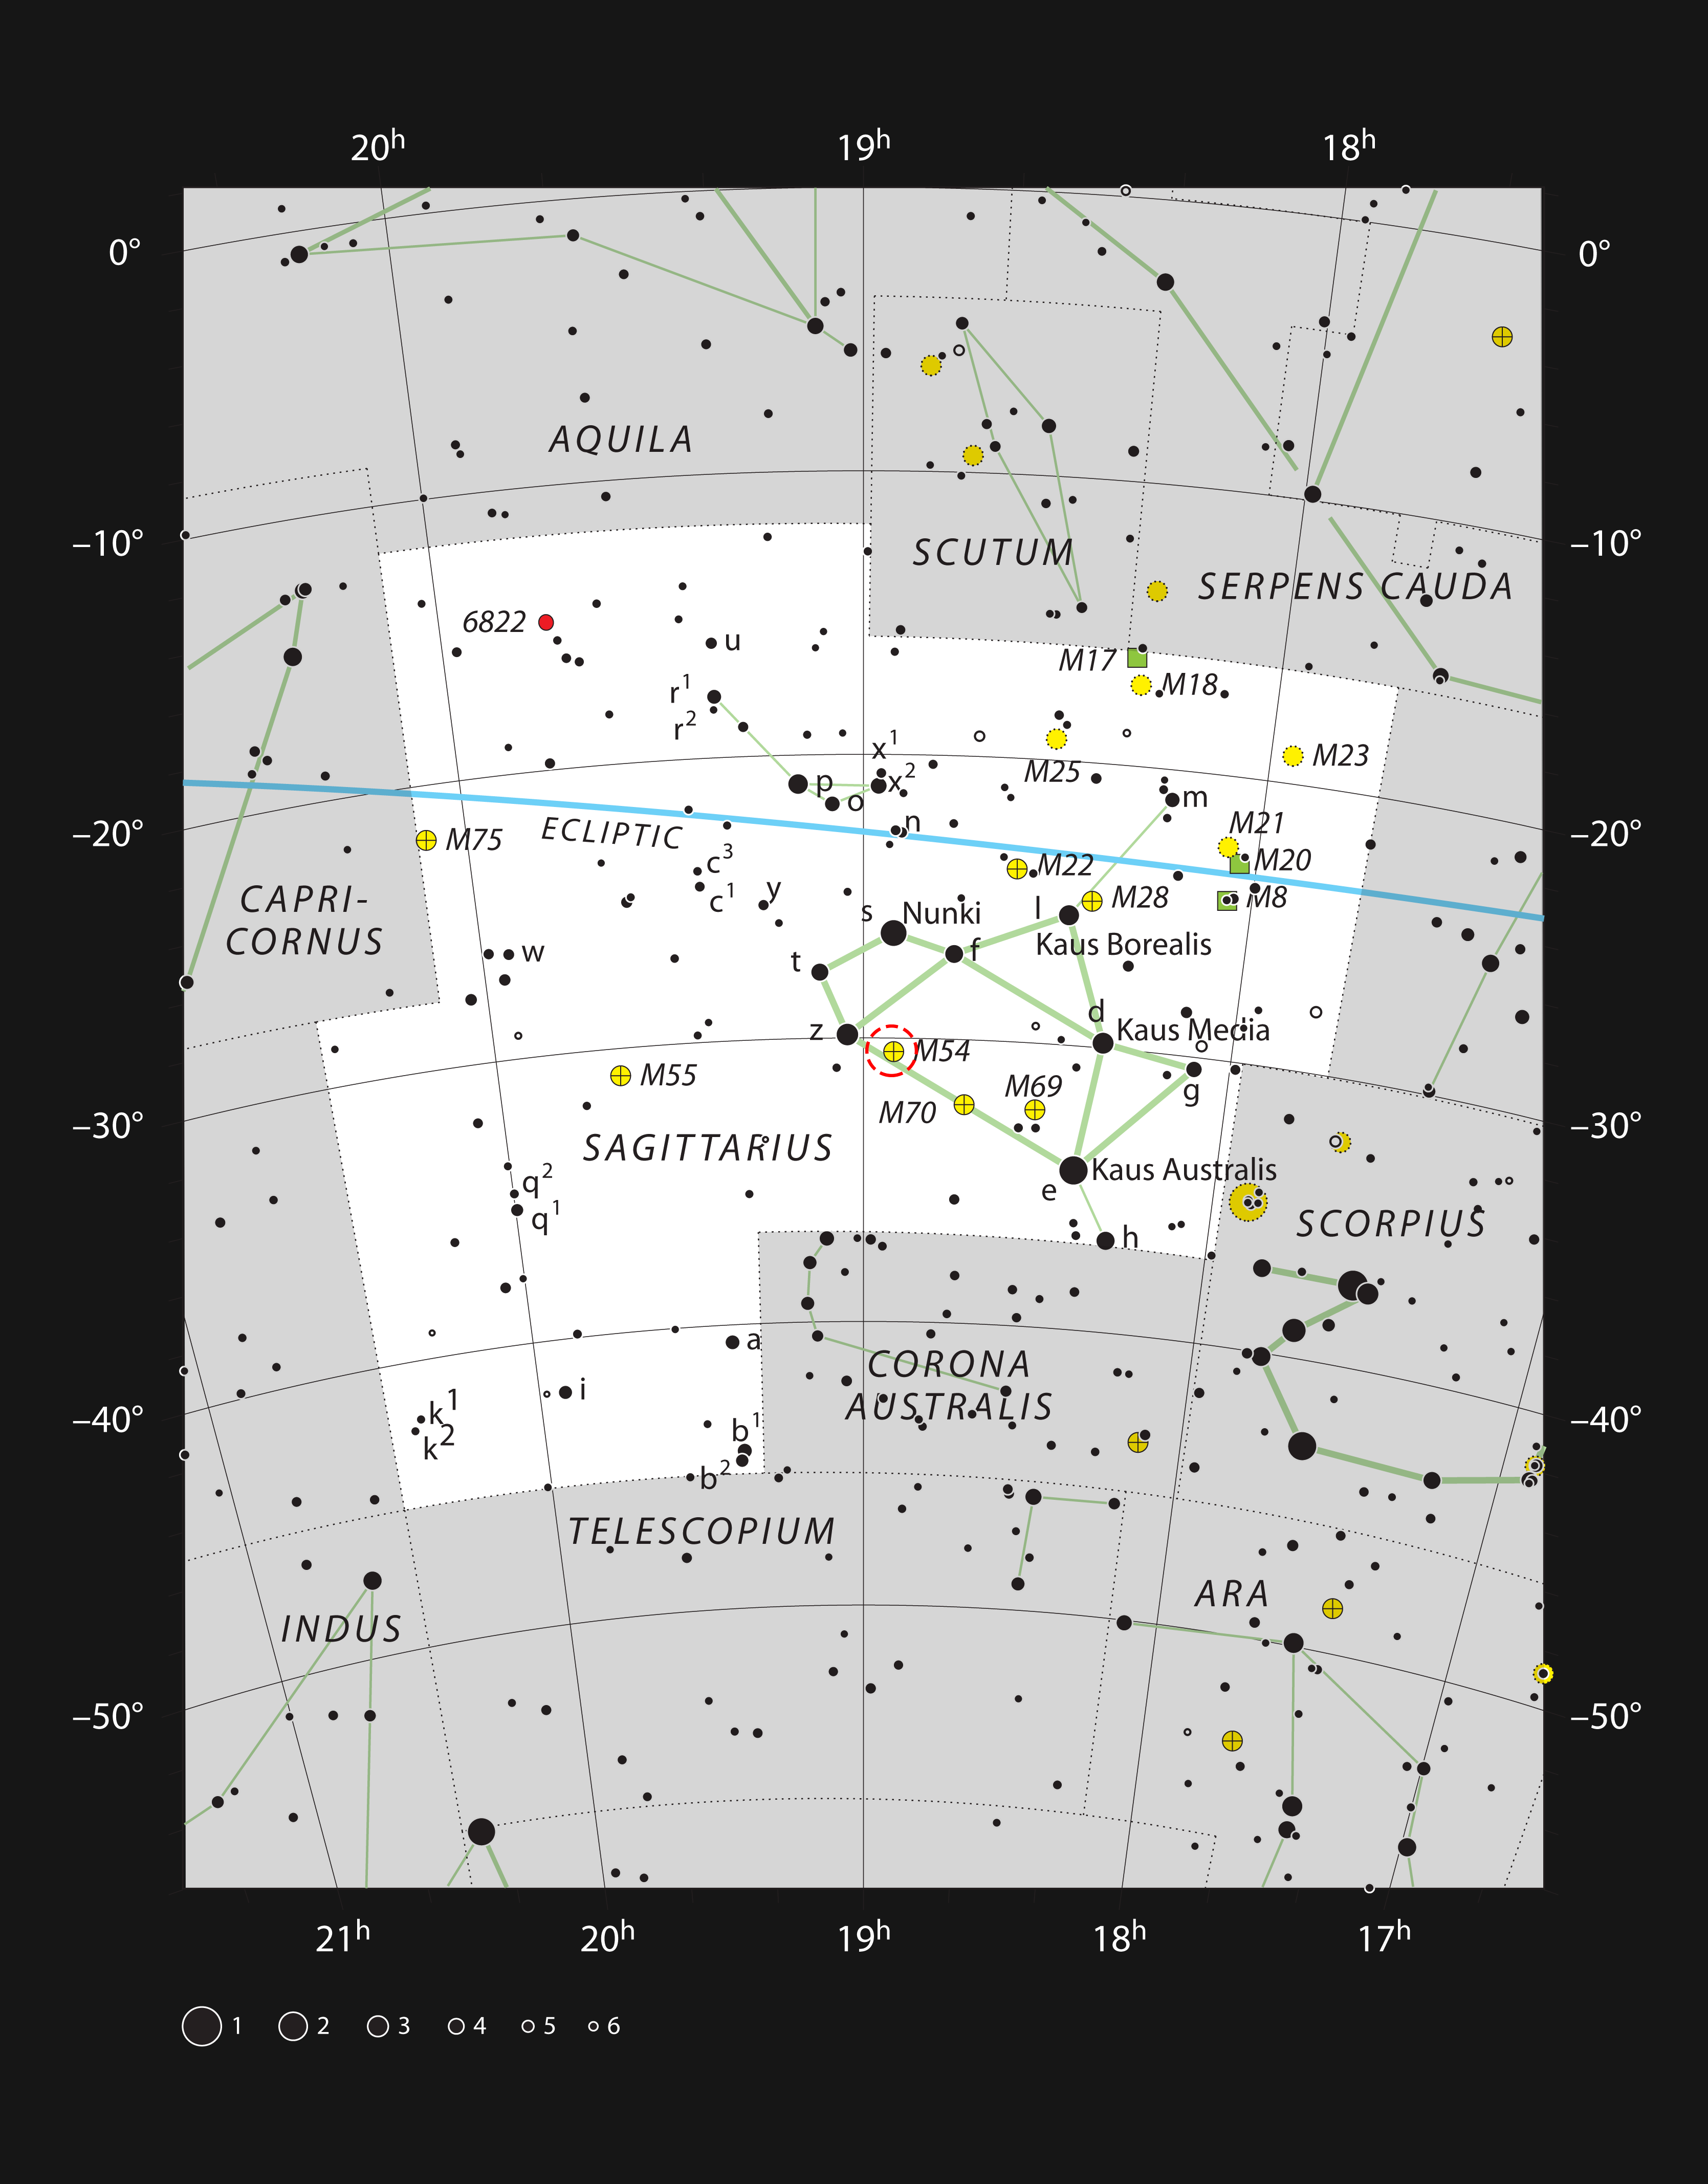

The globular star cluster Messier 54 in the constellation of Sagittarius

This chart shows the location of the globular star cluster Messier 54 in the constellation of Sagittarius (The Archer). This map shows most of the stars visible to the unaided eye under good conditions and the cluster itself is marked with a red circle. This globular cluster can be easily seen with a very small telescope or binoculars, but it is distant, and the individual stars are very hard to discern.

Credit: ESO, IAU and Sky & Telescope